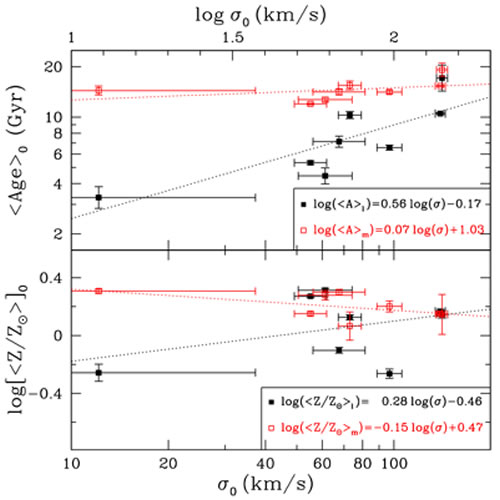

Unveiling Galaxy Bulge Formation with Gemini/GMOS

Average age (top) and Z (bottom) from the full population synthesis fits as a function of σ0. Black Solid Squares: light-weighted values. Red Open Squares: mass-weighted values. The black and red dotted lines are simple linear regressions to the light- and mass-weighted data respectively.

Credit: International Gemini Observatory/NOIRLab/NSF/AURA